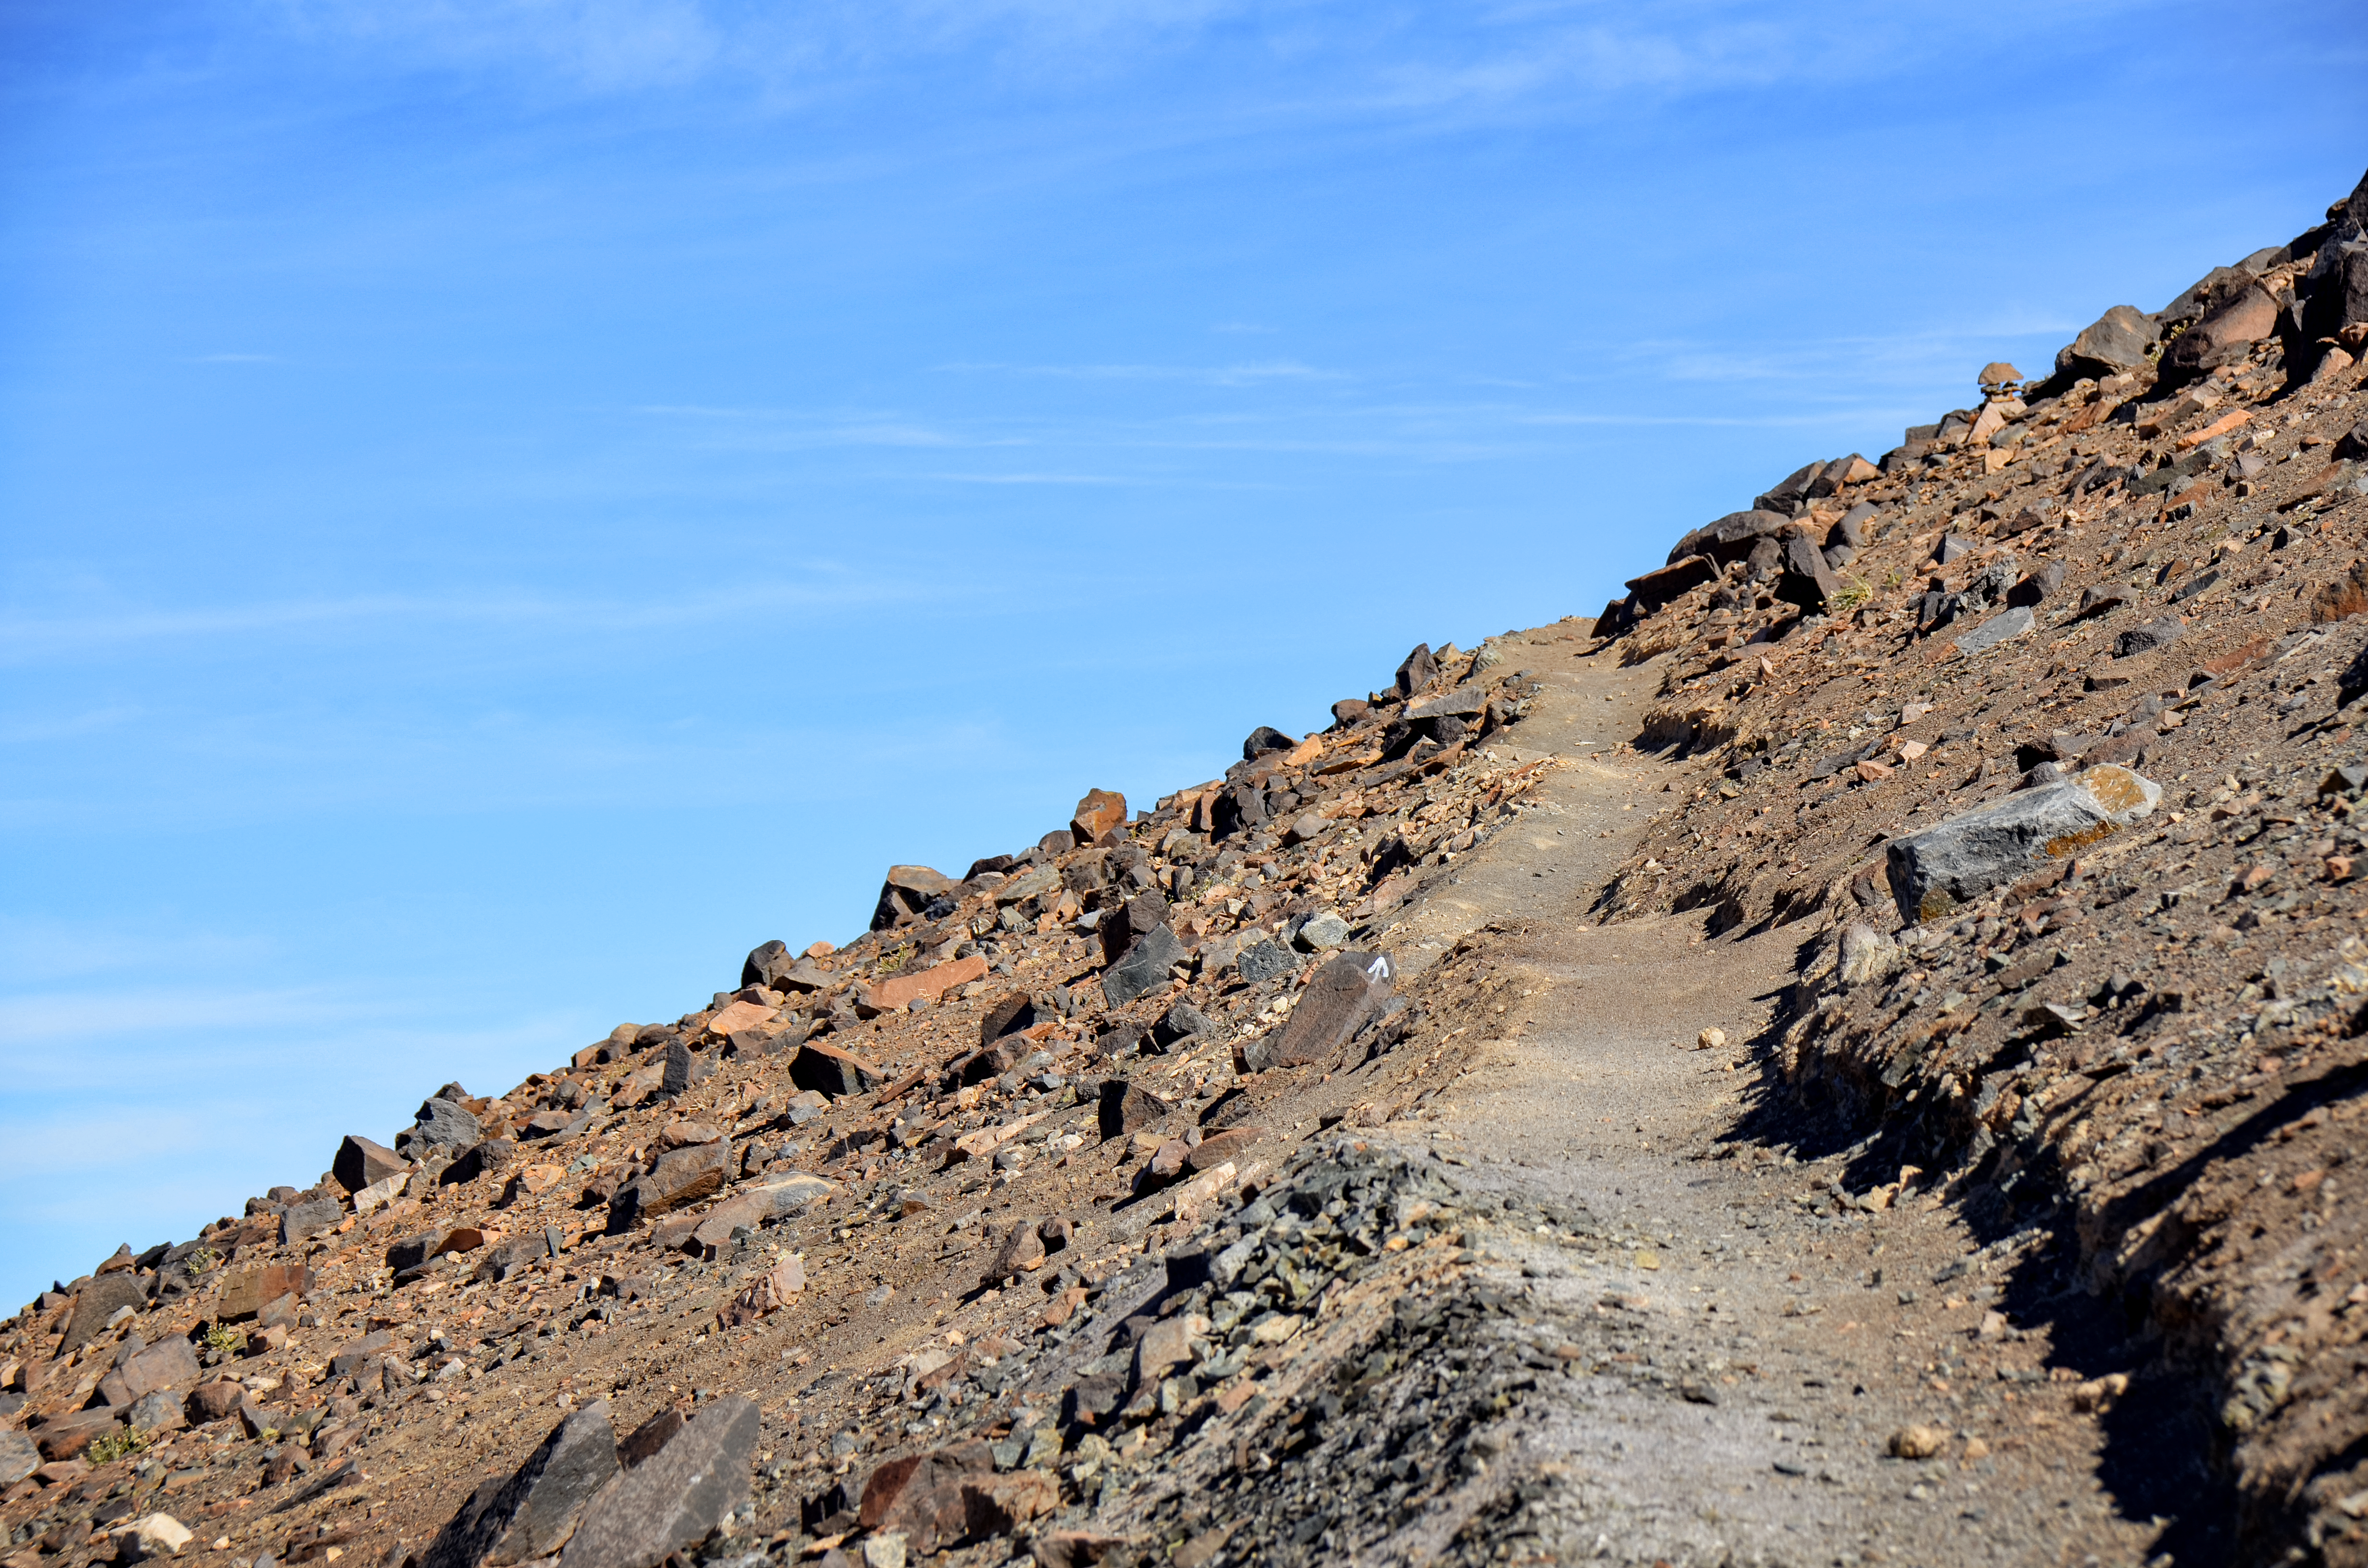

The beaten path

Track along the side of Cerro Paranal, a 2600-metre high mountain south of Antofagasta, Chile. This mountain is the site of ESO's Very Large Telescope, the world's most advanced optical instrument for studying the Universe.

Credit: F. Millour/ESO